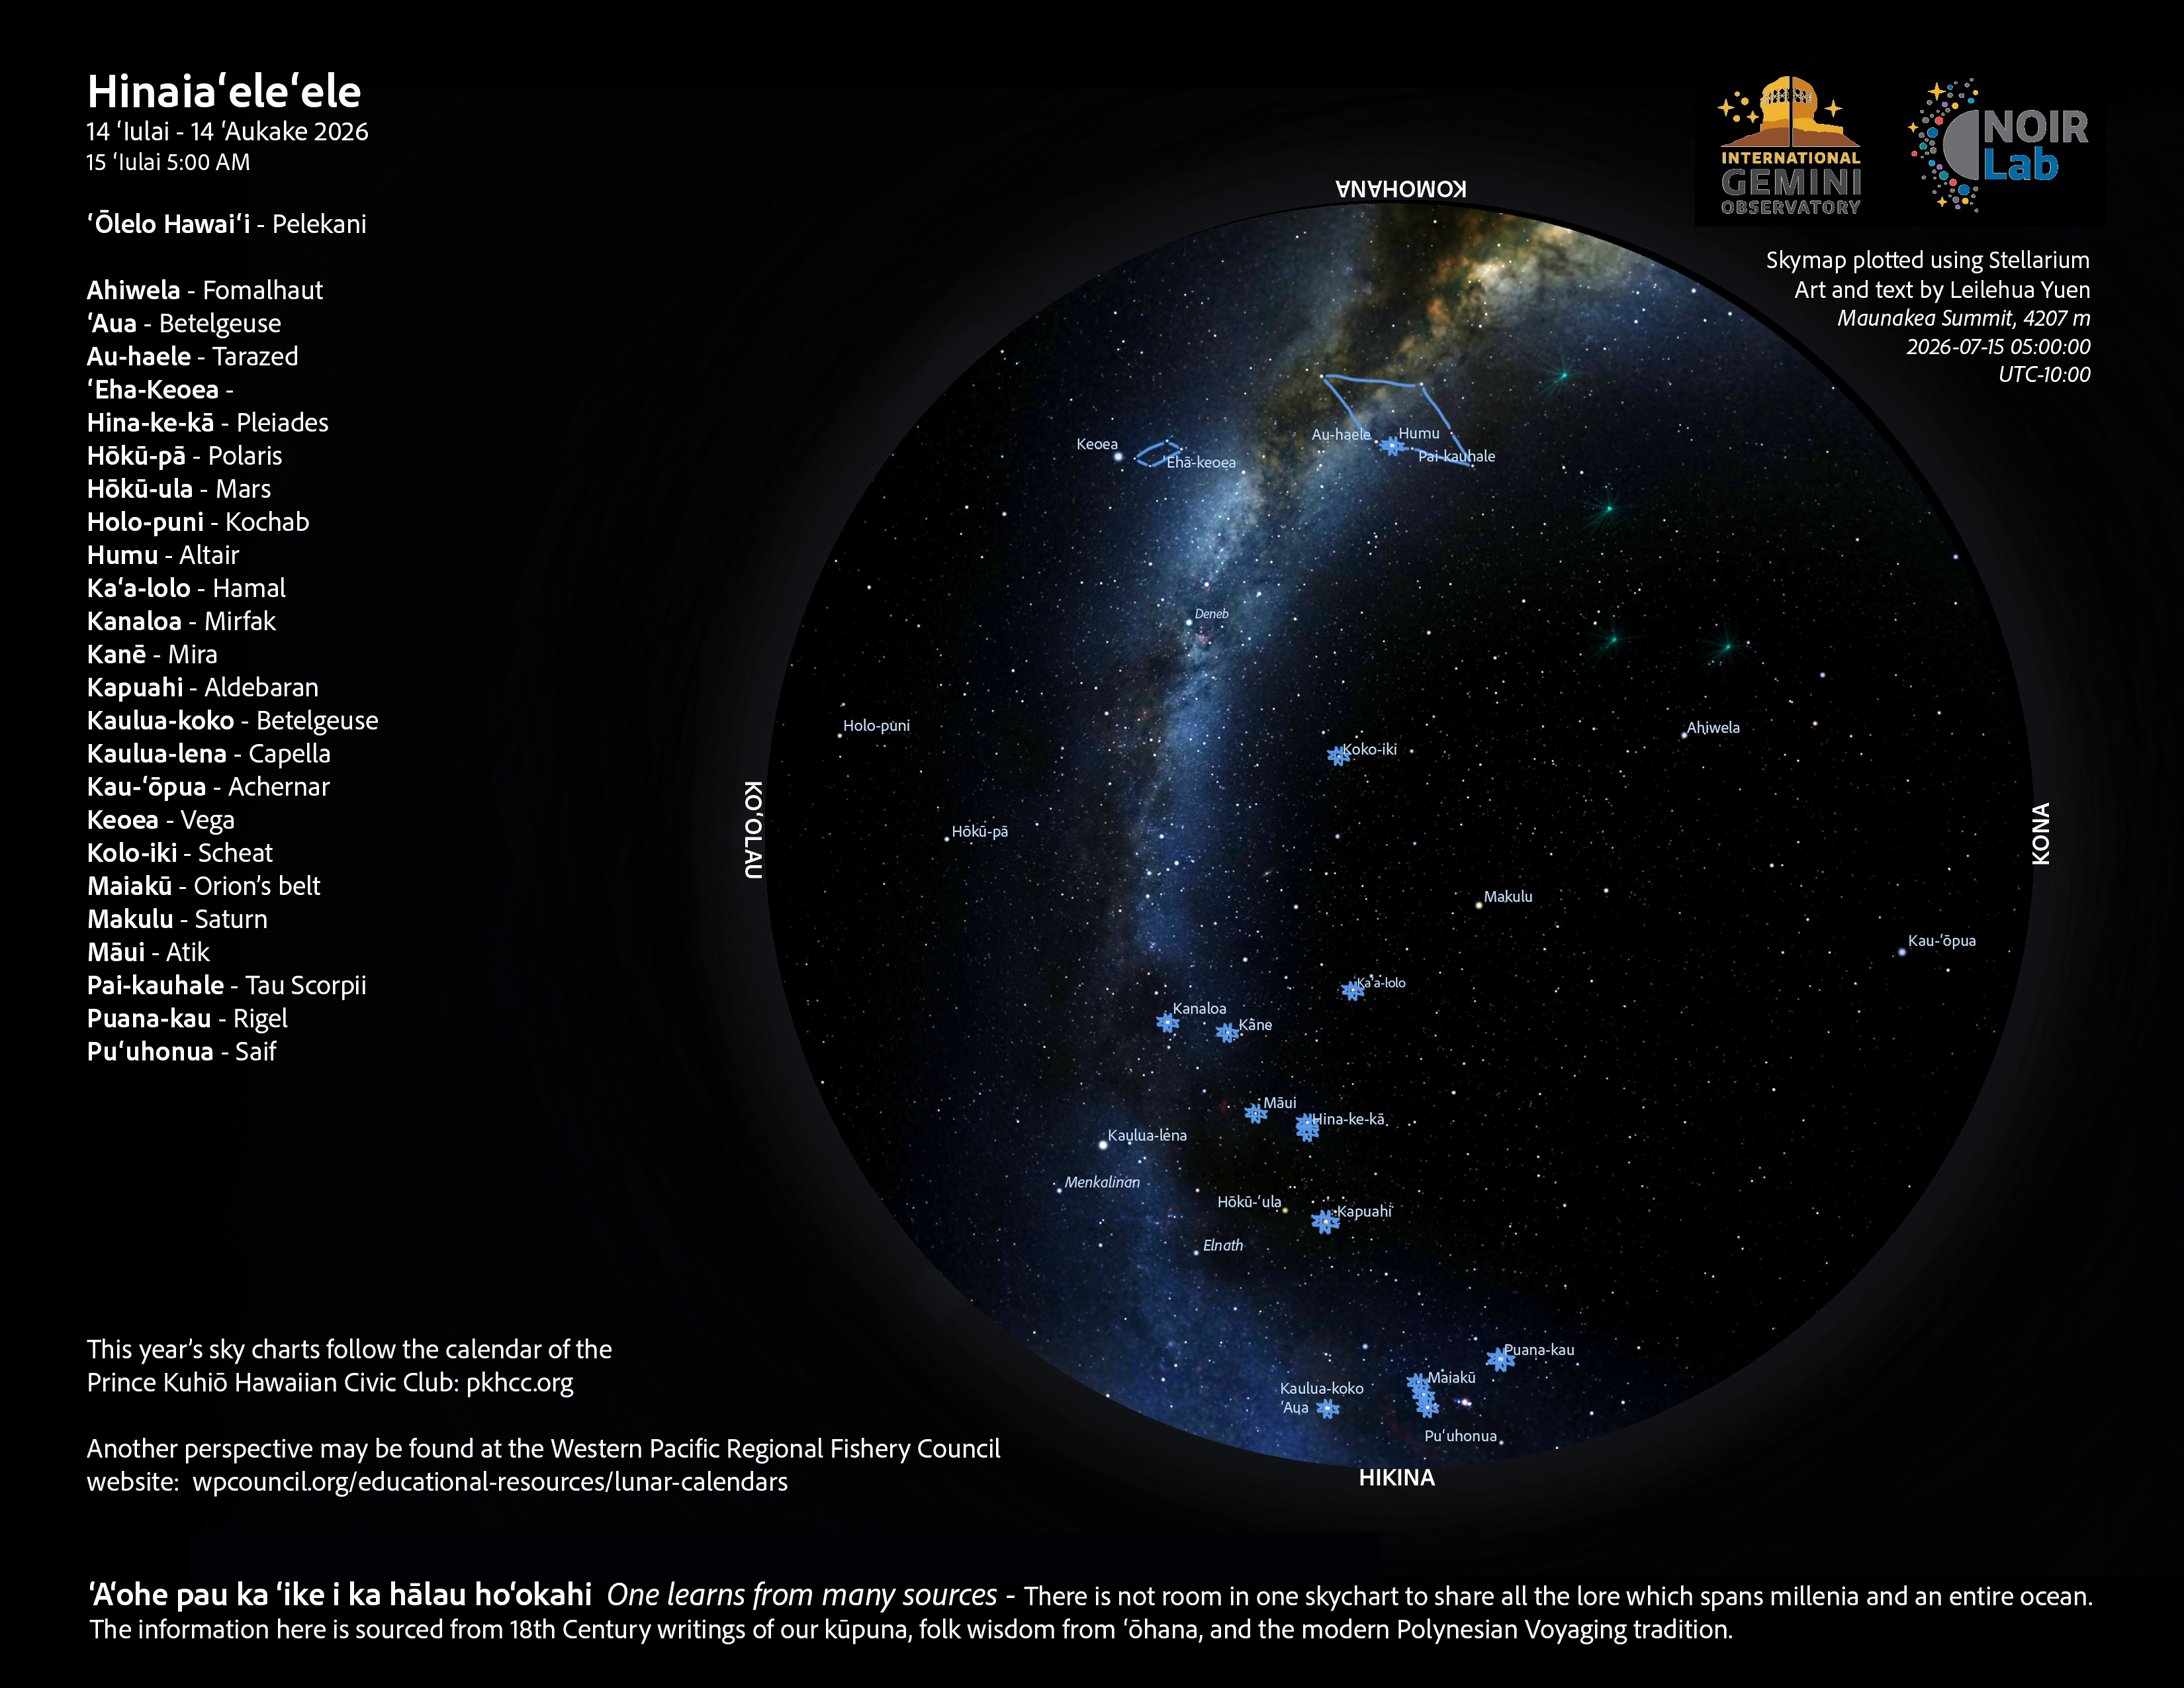

A morning view of the skies over Hawaiʻi for Hinaiaʻeleʻele 2026 (14 July–12 August).

Credit: NOIRLab/NSF/AURA/L. Yuen